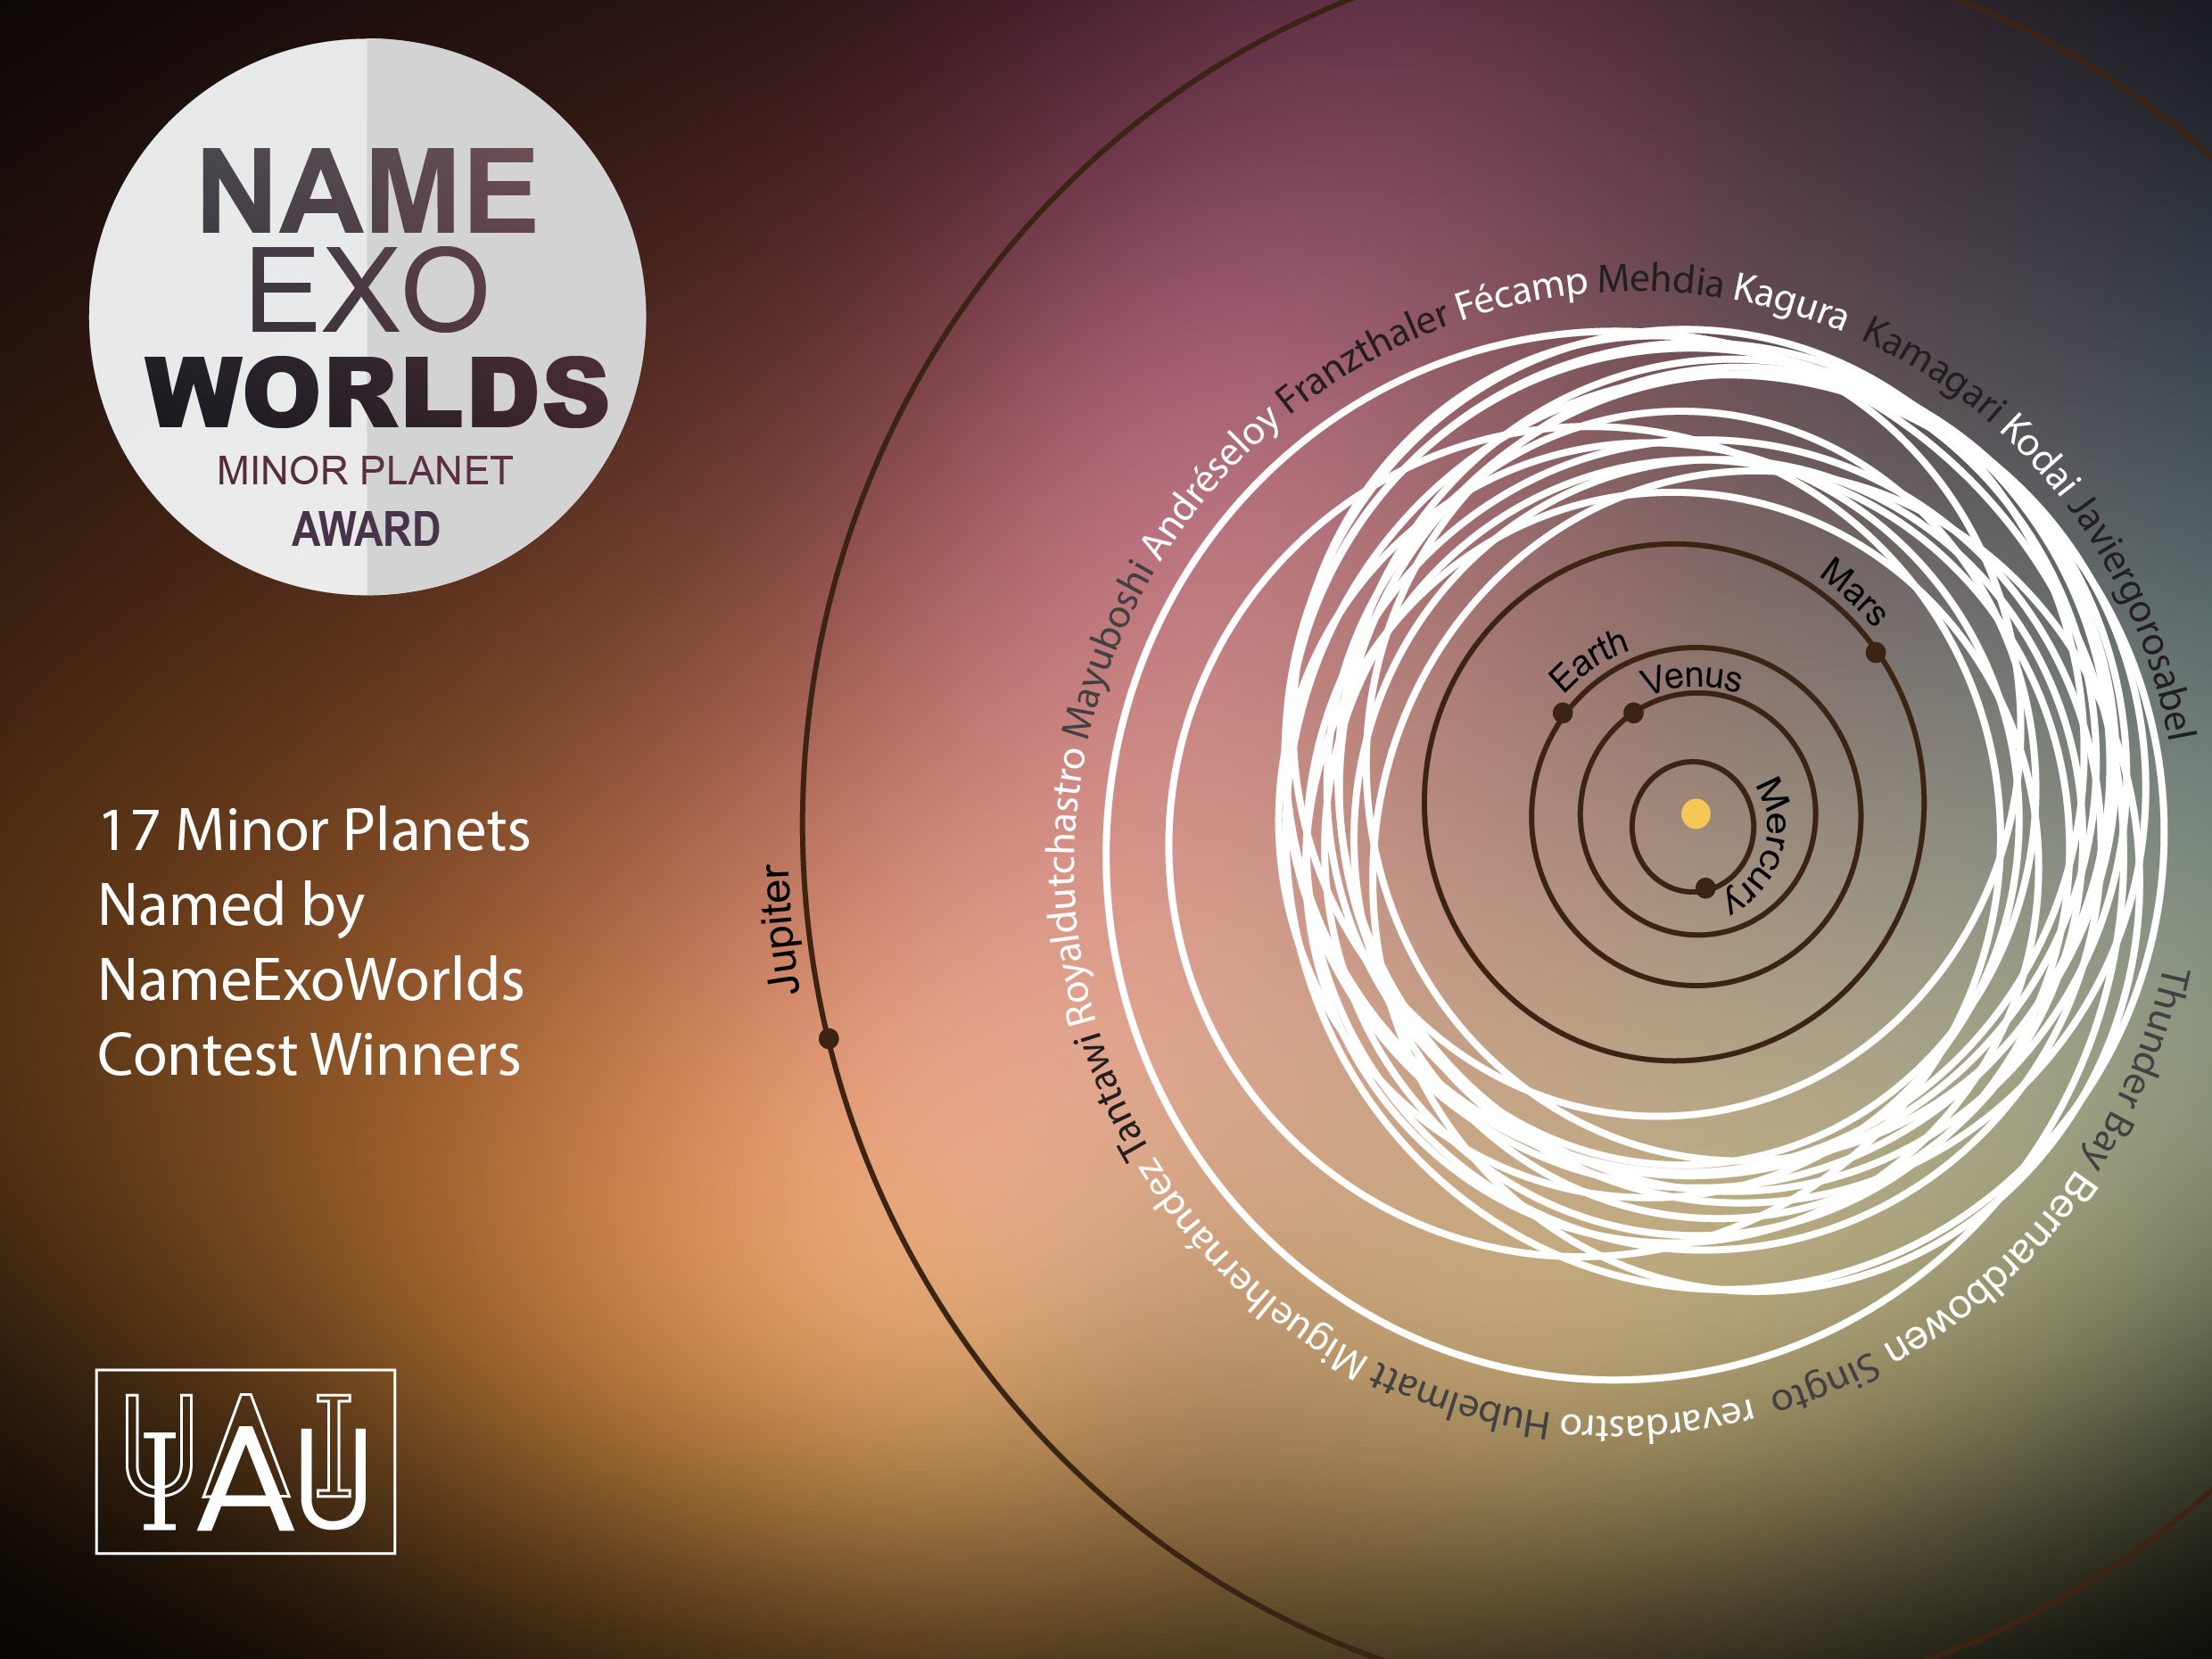

The NameExoWorlds Minor Planet Award

This is the IAU NameExoWorlds Minor Planet Awards certificate showing the 17 minor planets named by NameExoWorlds contest winners.

Credit: IAU/OAO